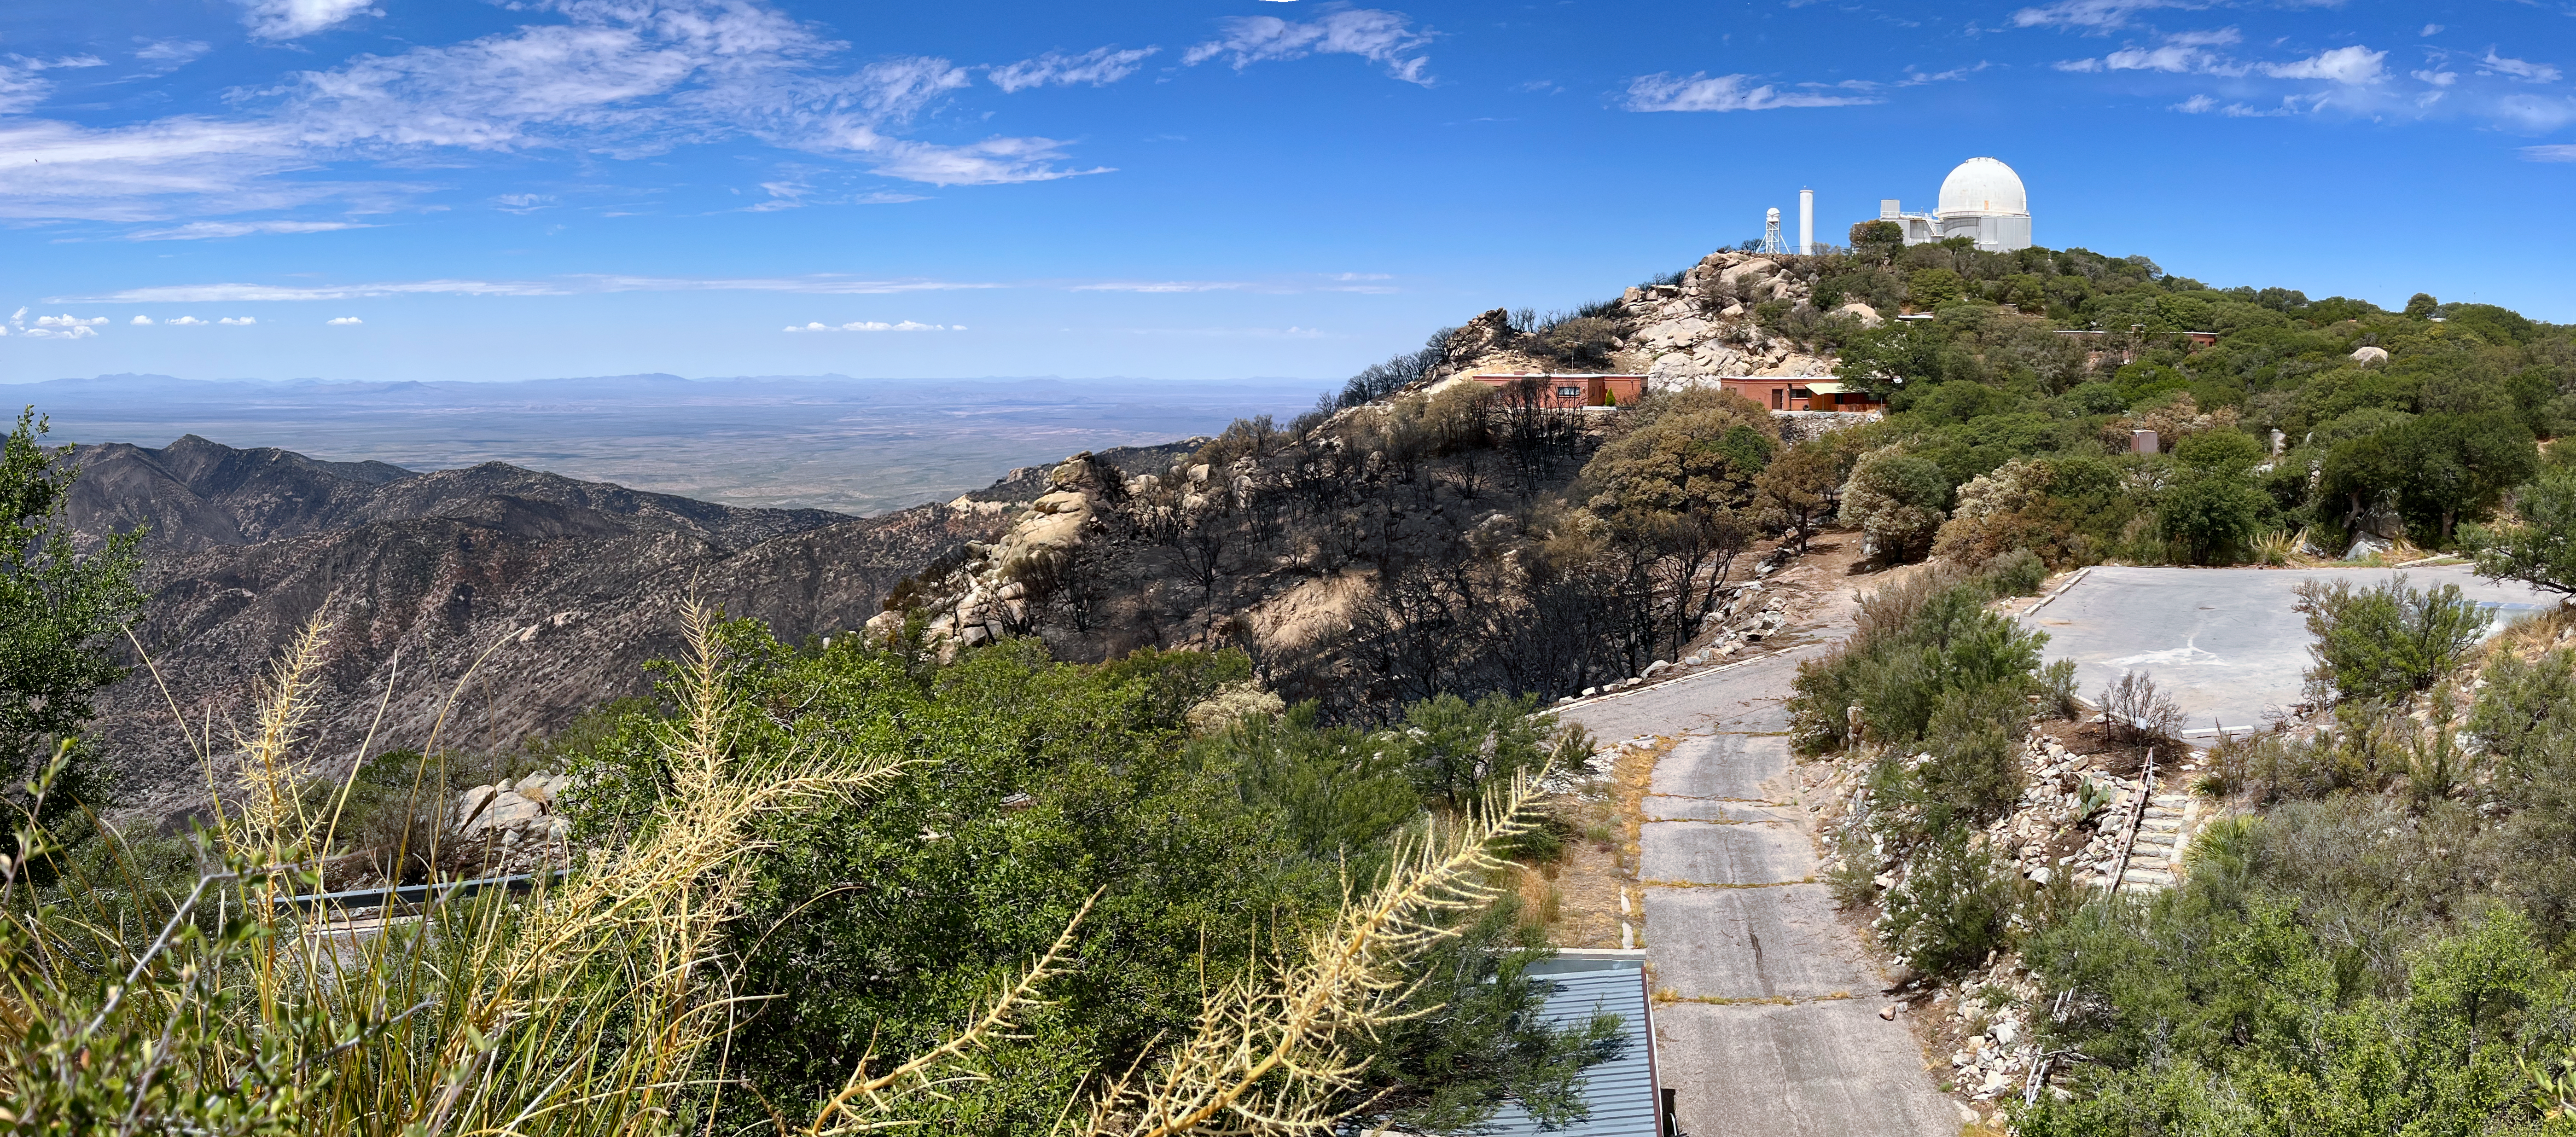

Kitt Peak National Observatory after the Contreras Fire

Kitt Peak National Observatory after the Contreras Fire.

Credit: KPNO/NOIRLab/NSF/AURA